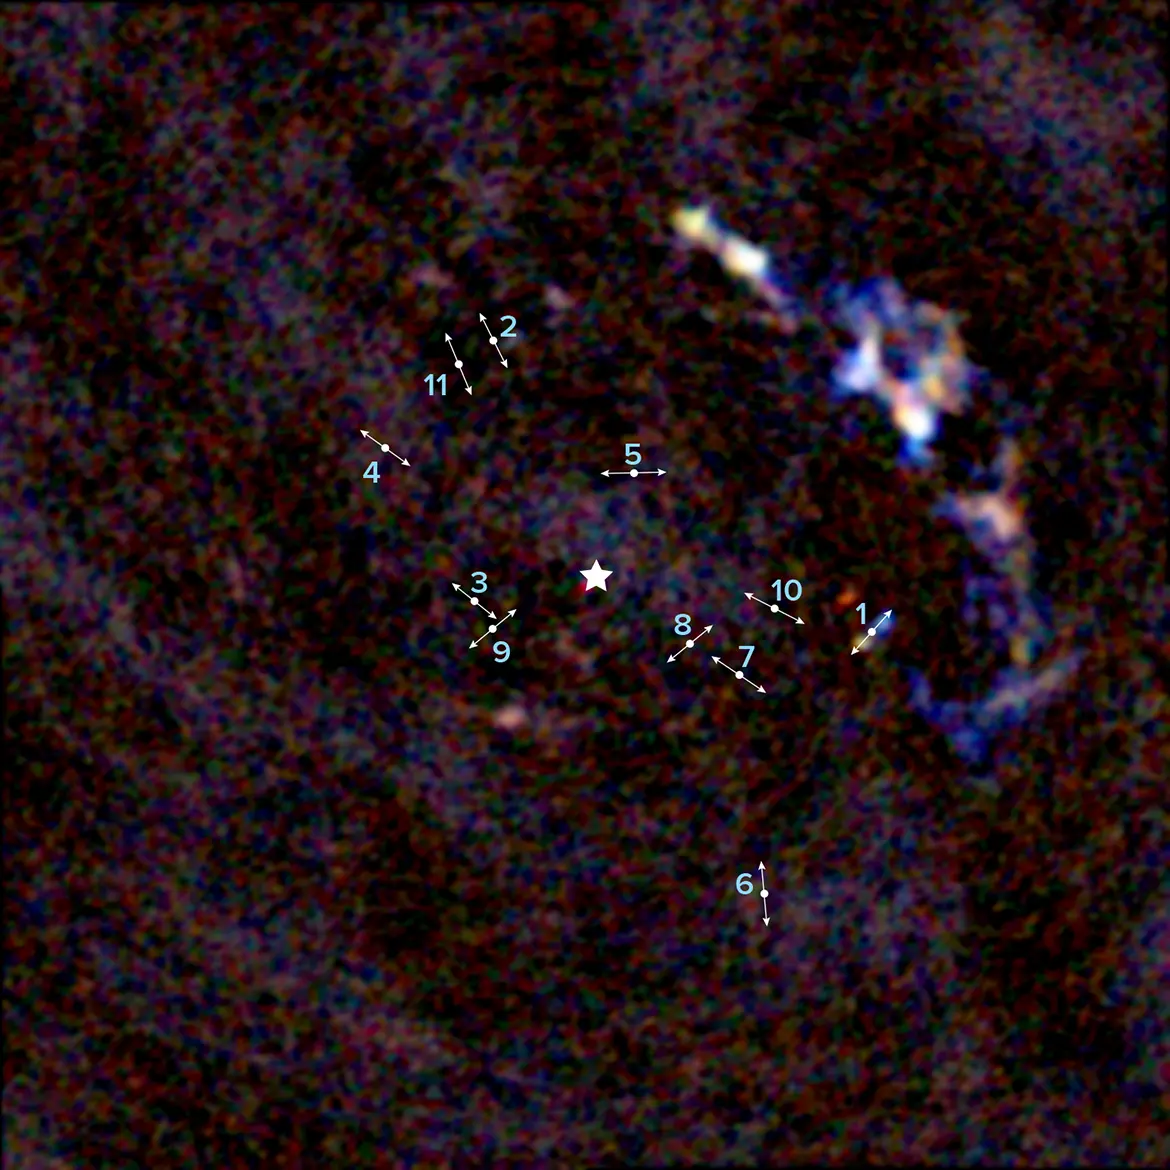

The center of the Milky Way galaxy revealing 11 young protostars

An ALMA image of the center of the Milky Way galaxy revealing 11 young protostars within about 3 light-years of our galaxy's supermassive black hole. The lines indicate the direction of the bipolar lobes created by high-velocity jets from the protostars. The star indicates the location of Sagittarius A*, the 4 million solar mass supermassive black hole at the center of our galaxy.

Credit: ALMA (ESO/NAOJ/NRAO), Yusef-Zadeh et al.; B. Saxton (NRAO/AUI/NSF)